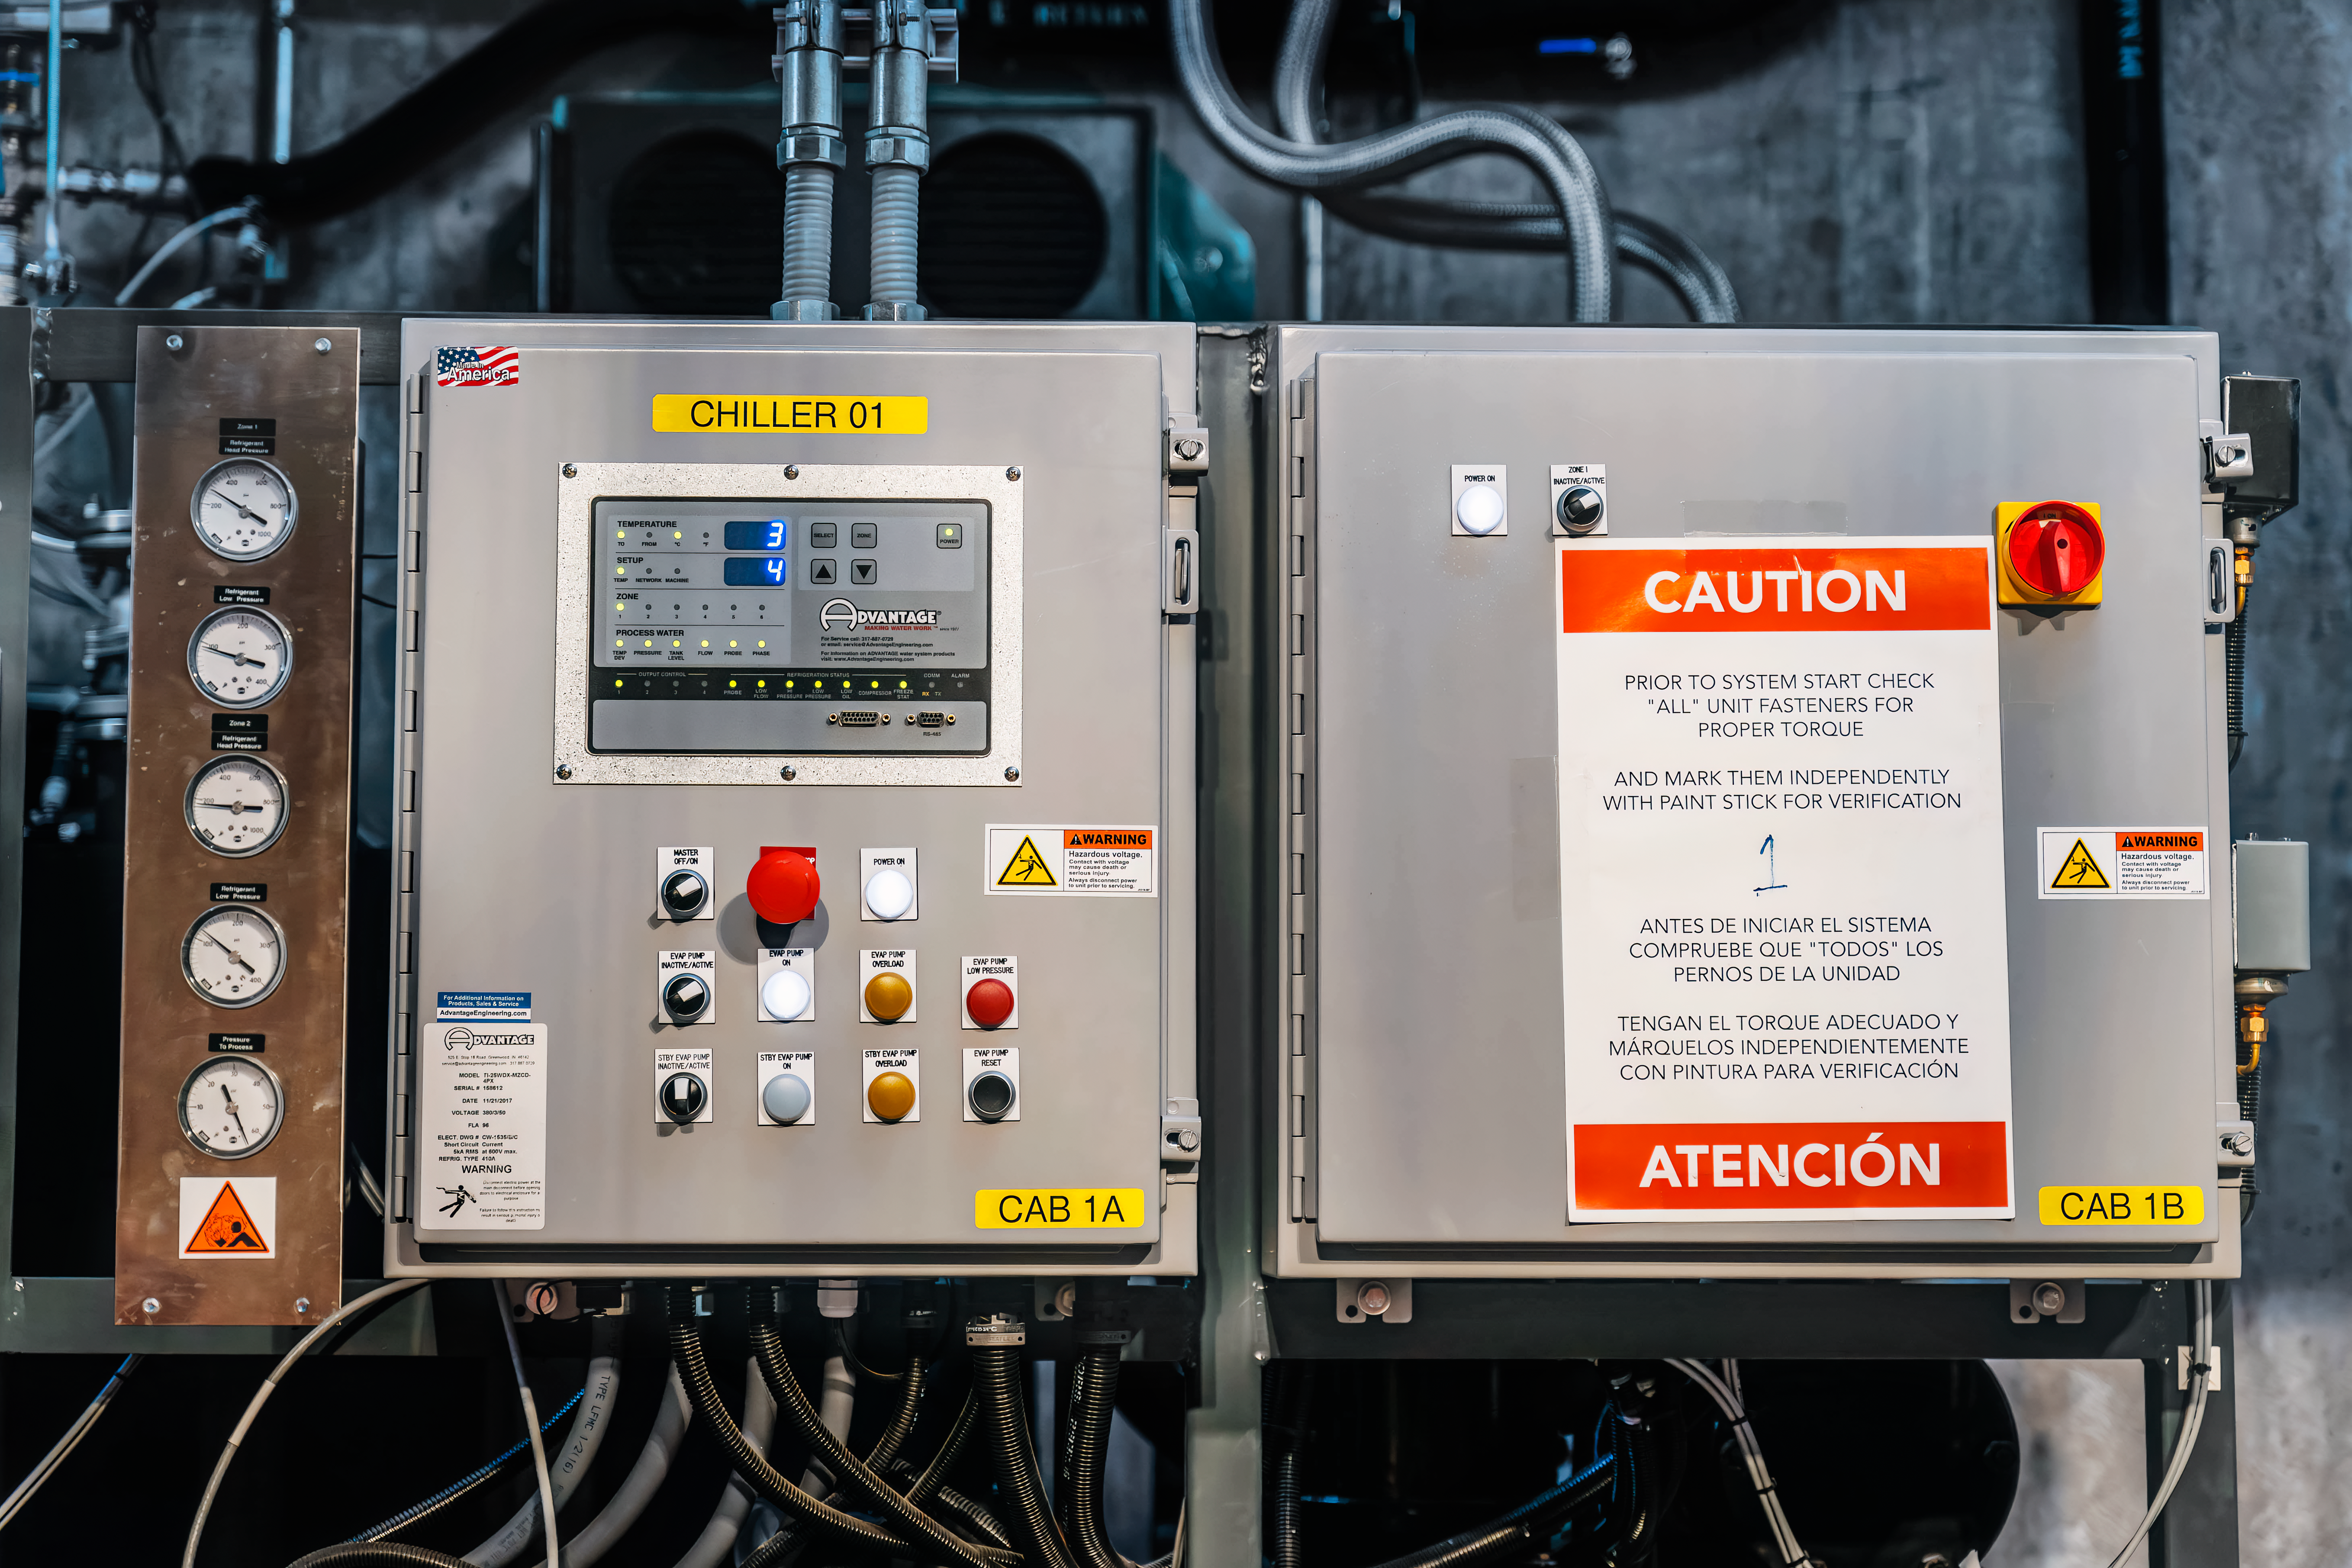

Rubin Observatory Summit Site

Vera C. Rubin Observatory and members of the Rubin team at work on the summit in October 2023.

Credit: RubinObs/NOIRLab/SLAC/NSF/DOE/AURA/A. Pizarro D.